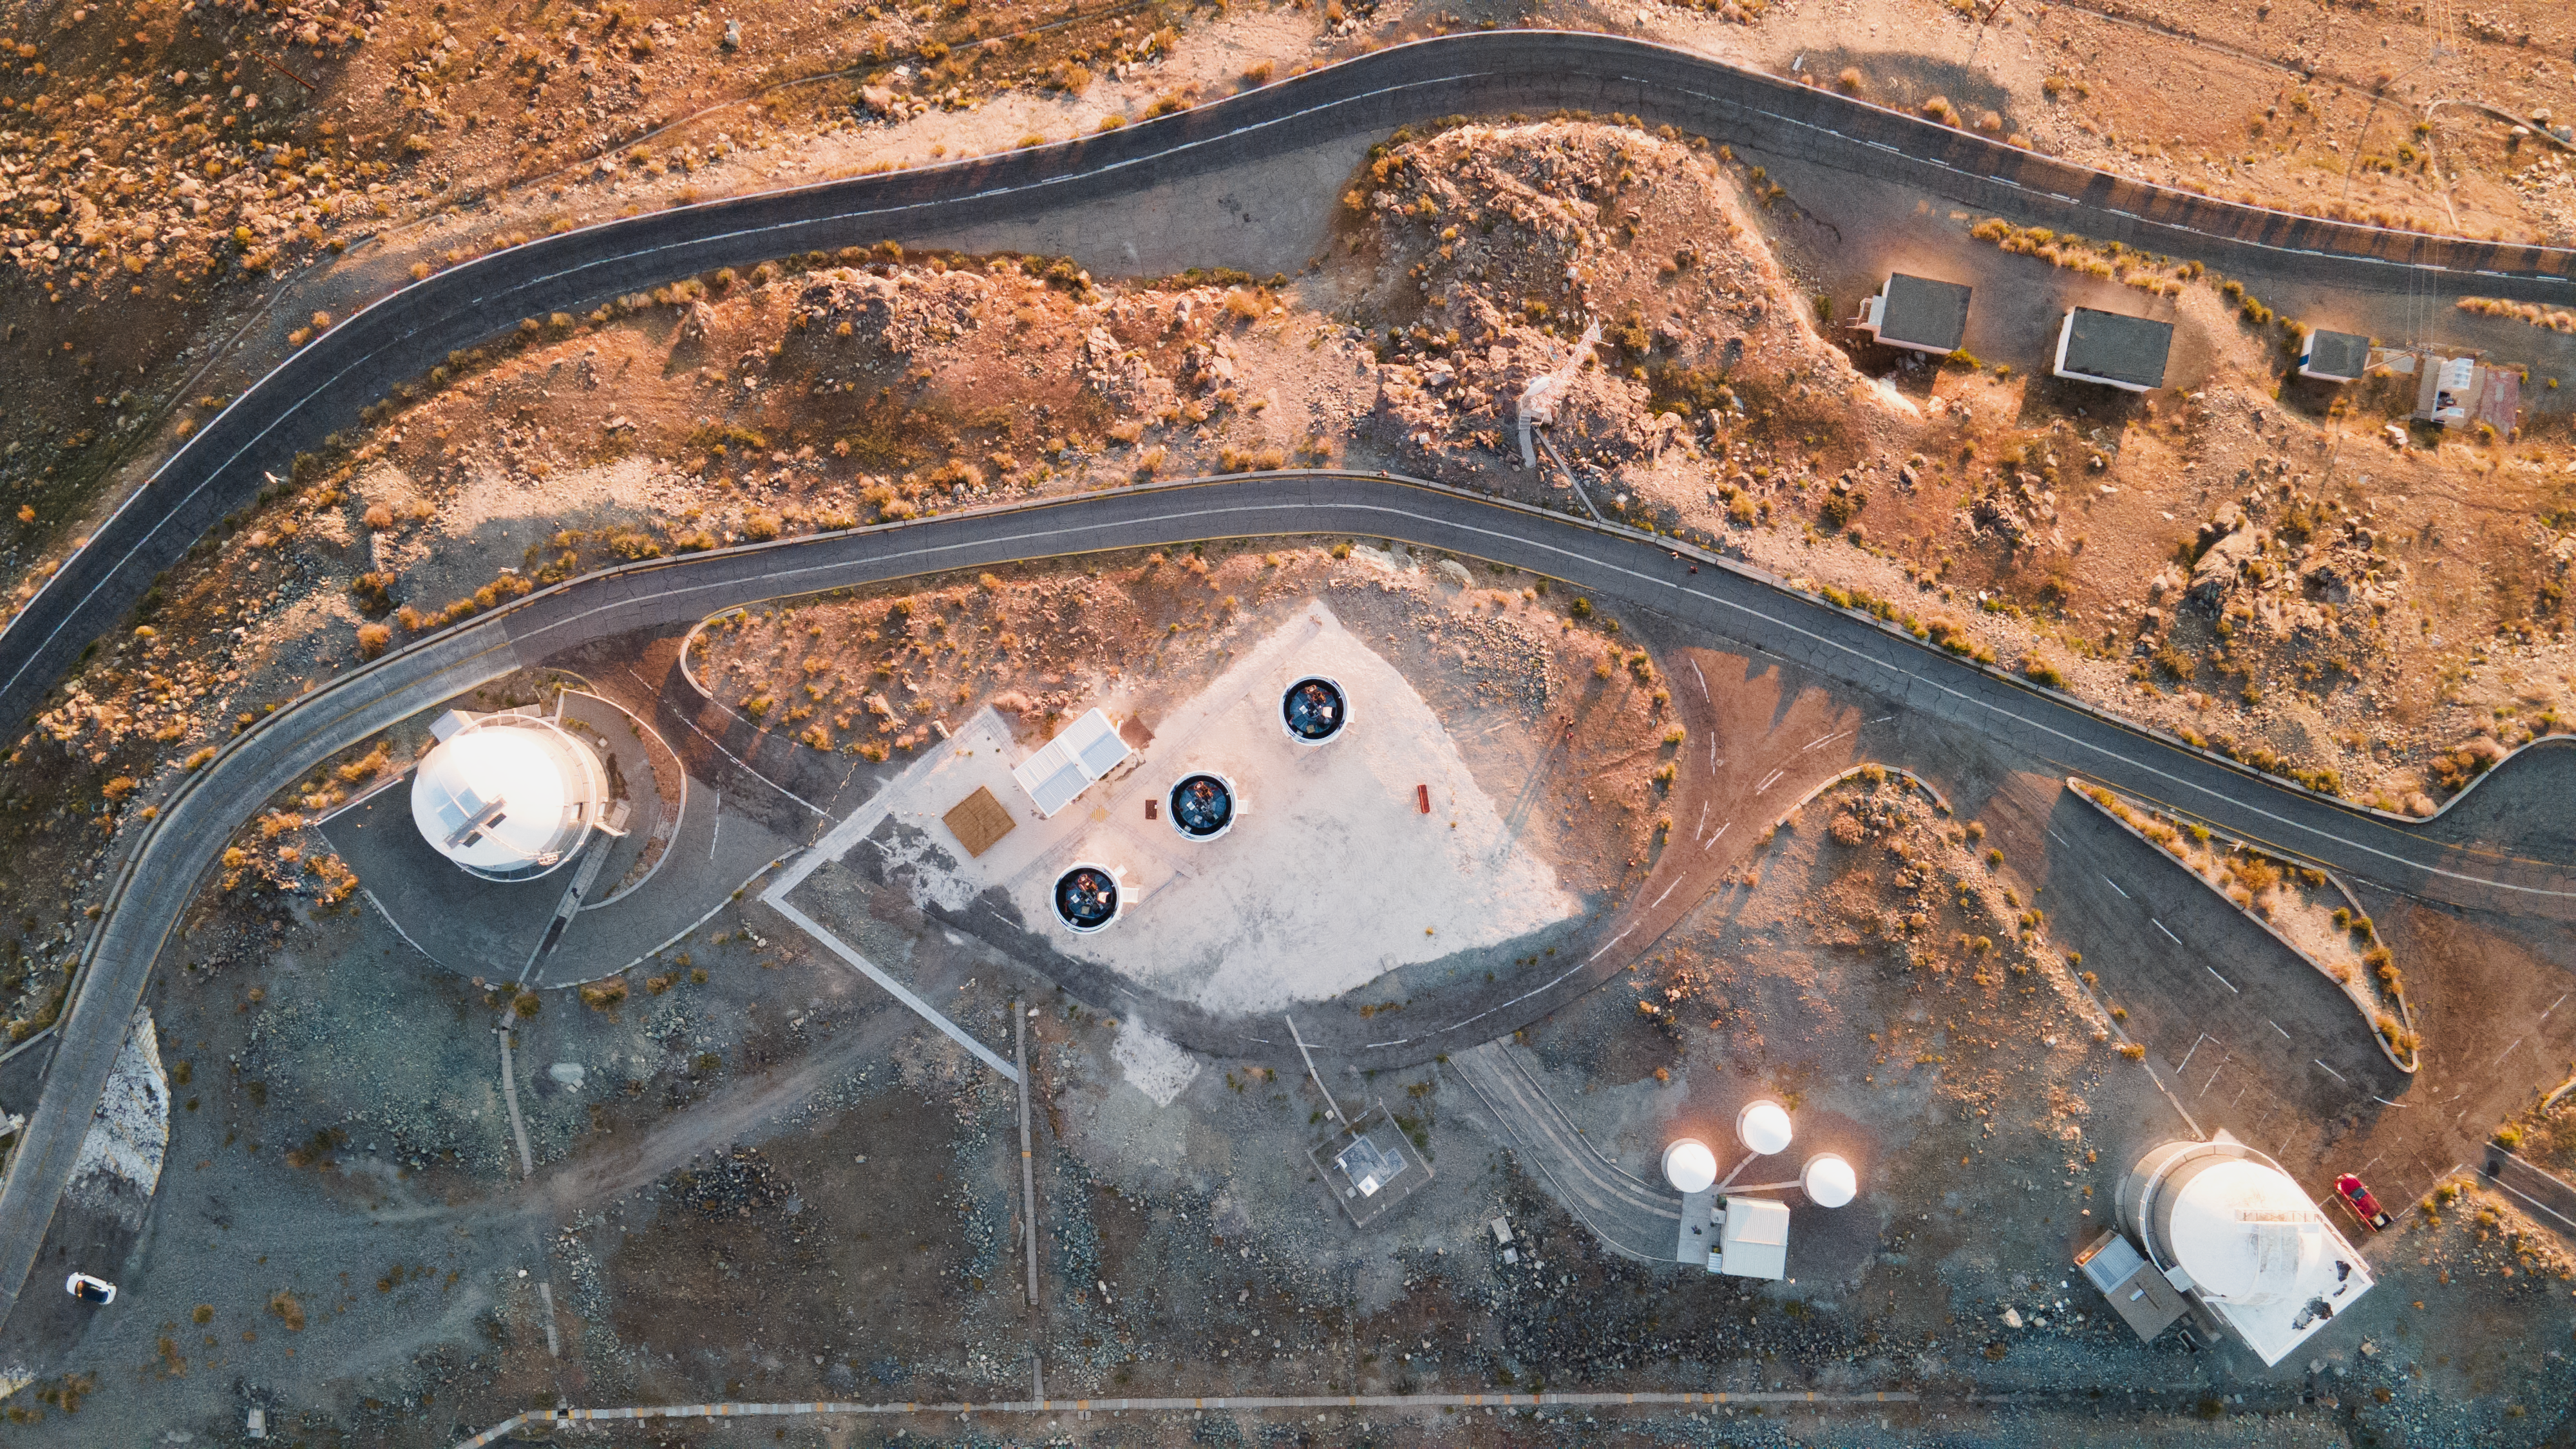

Searching for smoke after the fire

At the centre of this Picture of the Week shows are the three telescopes of the BlackGEM array, located in ESO’s La Silla Observatory. BlackGEM is looking for the most intense events in the Universe: the origins of gravitational waves.

Different mechanisms can produce these ripples in space-time. For instance, two neutron stars — the collapsed cores of massive stars — can merge in violent spirals, spinning thousands of times per second and emitting powerful signals. In the chaos, precious metals are born into the Universe and colossal magnetic fields cause immense but short bursts of gamma rays.

Back on Earth, the LIGO and Virgo gravitational wave detectors can only roughly estimate where these waves may originate. Enter BlackGEM, which quickly scours the target area of the sky with incredible sensitivity to spot the optical light emitted in these events. This allows astronomers to pinpoint their location and study them in more detail with larger telescopes.

But there is still much to learn about these events. Merging black holes, for example, do not release electromagnetic waves, but would also be visible to BlackGEM when sat in dense regions where they illuminate the matter around them. BlackGEM will therefore be vital to make the first optical observations of these mergers, and establish the environments black holes may form in.

Credit: ESO/A. Tsaousis